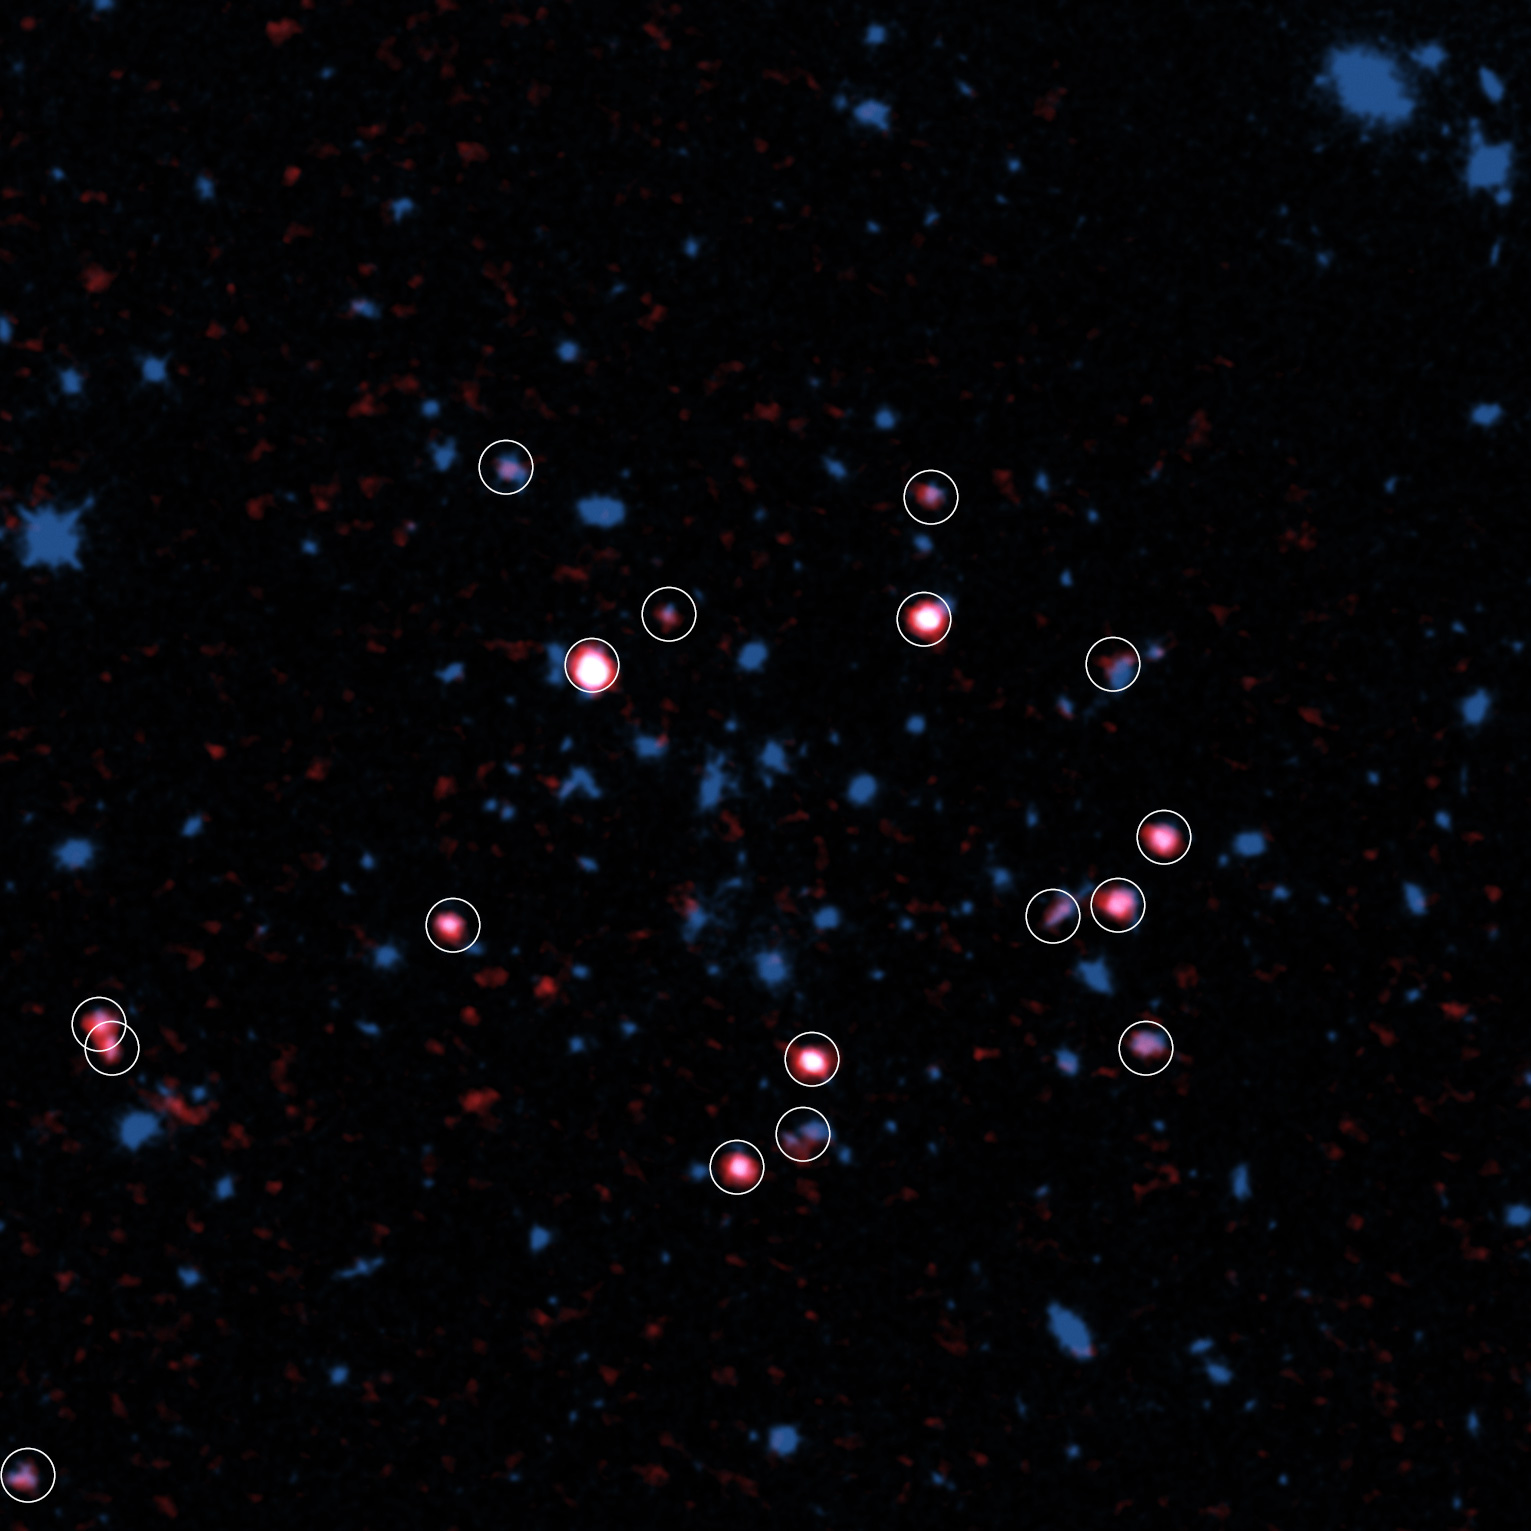

Galaxy cluster

Galaxy cluster XMMXCS J2215.9–1738 observed with ALMA and the Hubble Space Telescope. Gas rich galaxies detected with ALMA are shown in red and marked with circles. Most gas rich galaxies are located in the outer part, not the center, of the galaxy cluster (around the center of the image).

Credit: ALMA (ESO/NAOJ/NRAO), Hayashi et al., the NASA/ESA Hubble Space Telescope